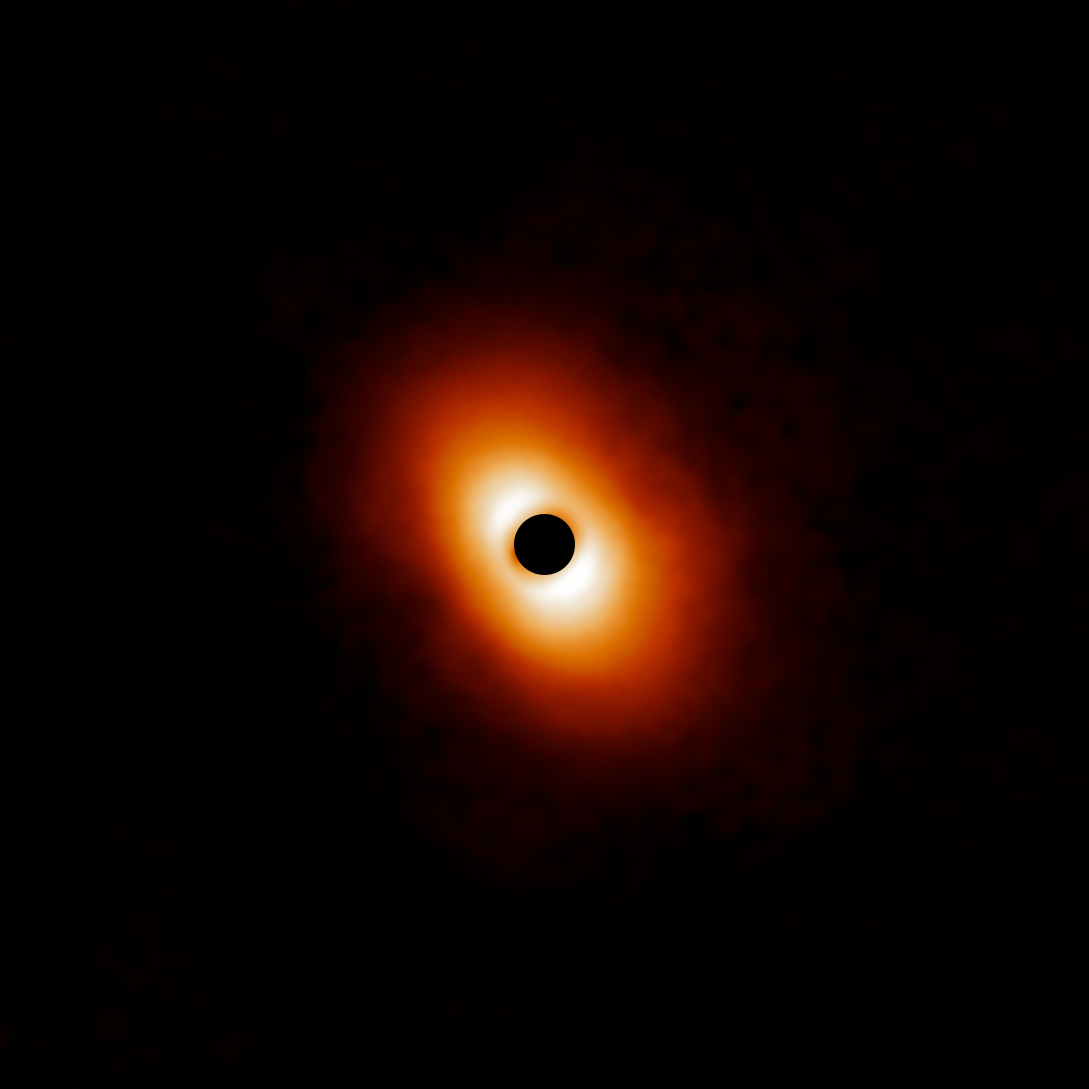

Dusty disk around MWC 614

The dusty disk around MWC 614 is part of a survey of 44 young massive stars to investigate planet formation shows dusty, swirling disks — likely to become new solar systems. The image was taken with the Gemini Planet Imager (GPI) instrument on the Gemini South telescope of the International Gemini Observatory, a Program of NSF NOIRLab.

Credit: International Gemini Observatory/NOIRLab/NSF/AURA/E. Rich (Michigan University)